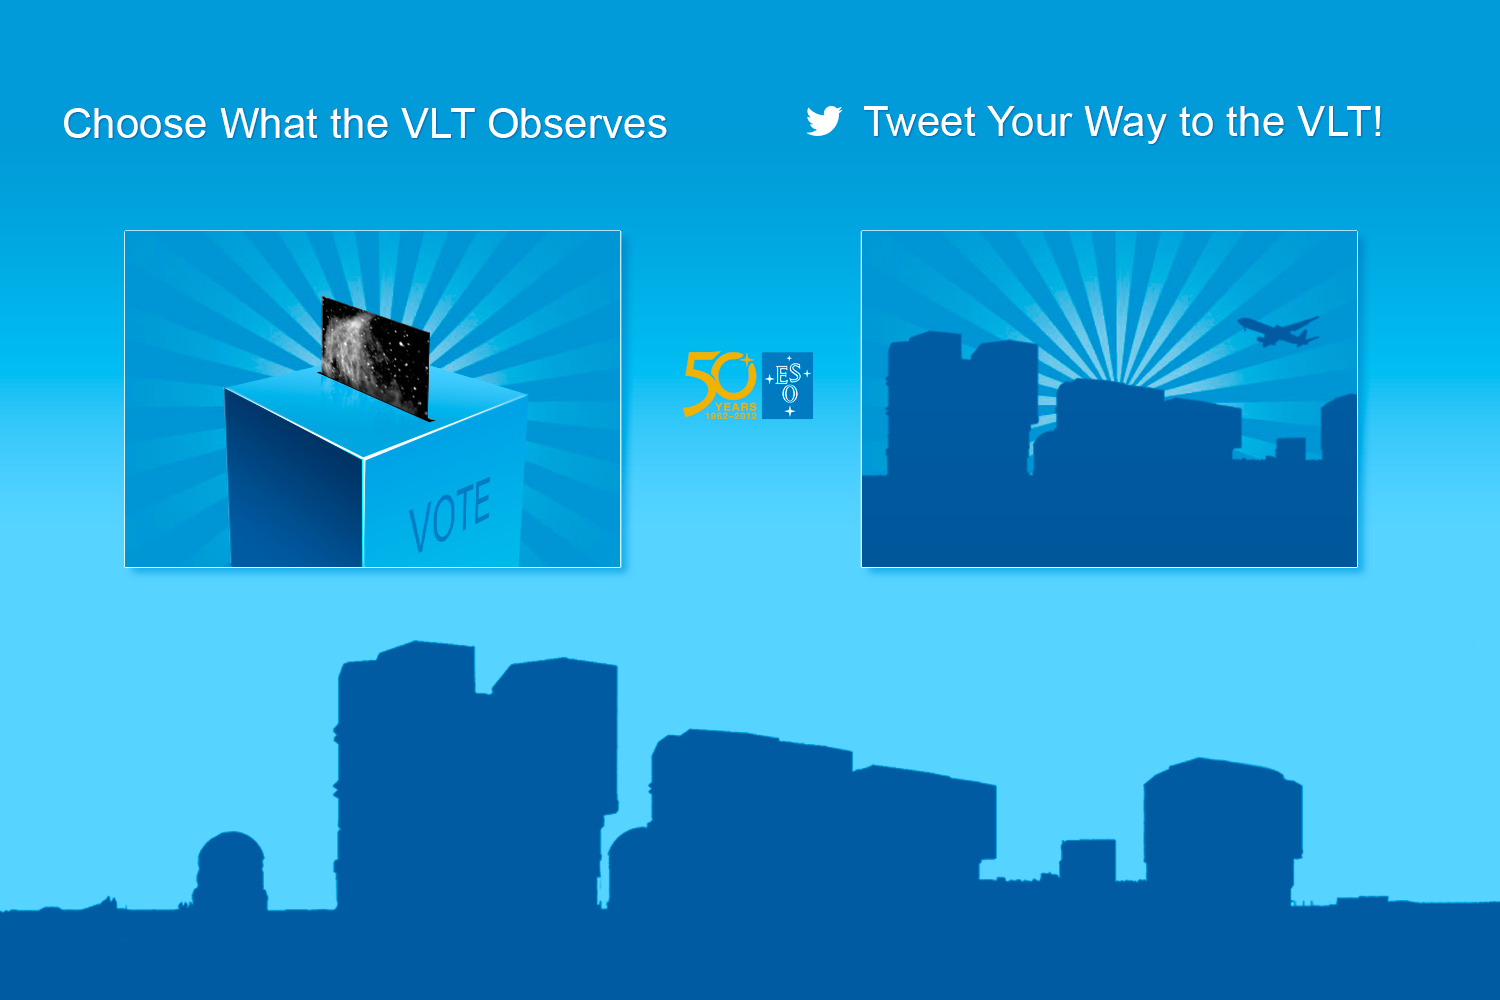

Two competitions for ESO's 50th anniversary

To celebrate its 50th anniversary in 2012 ESO is organising two competitions: Choose What the VLT Observes and Tweet Your Way to the VLT! The first allows the public to pick an object to be observed with the VLT and the second gives one lucky person the chance to visit ESO’s Paranal Observatory and help with the observations.

Credit: ESO